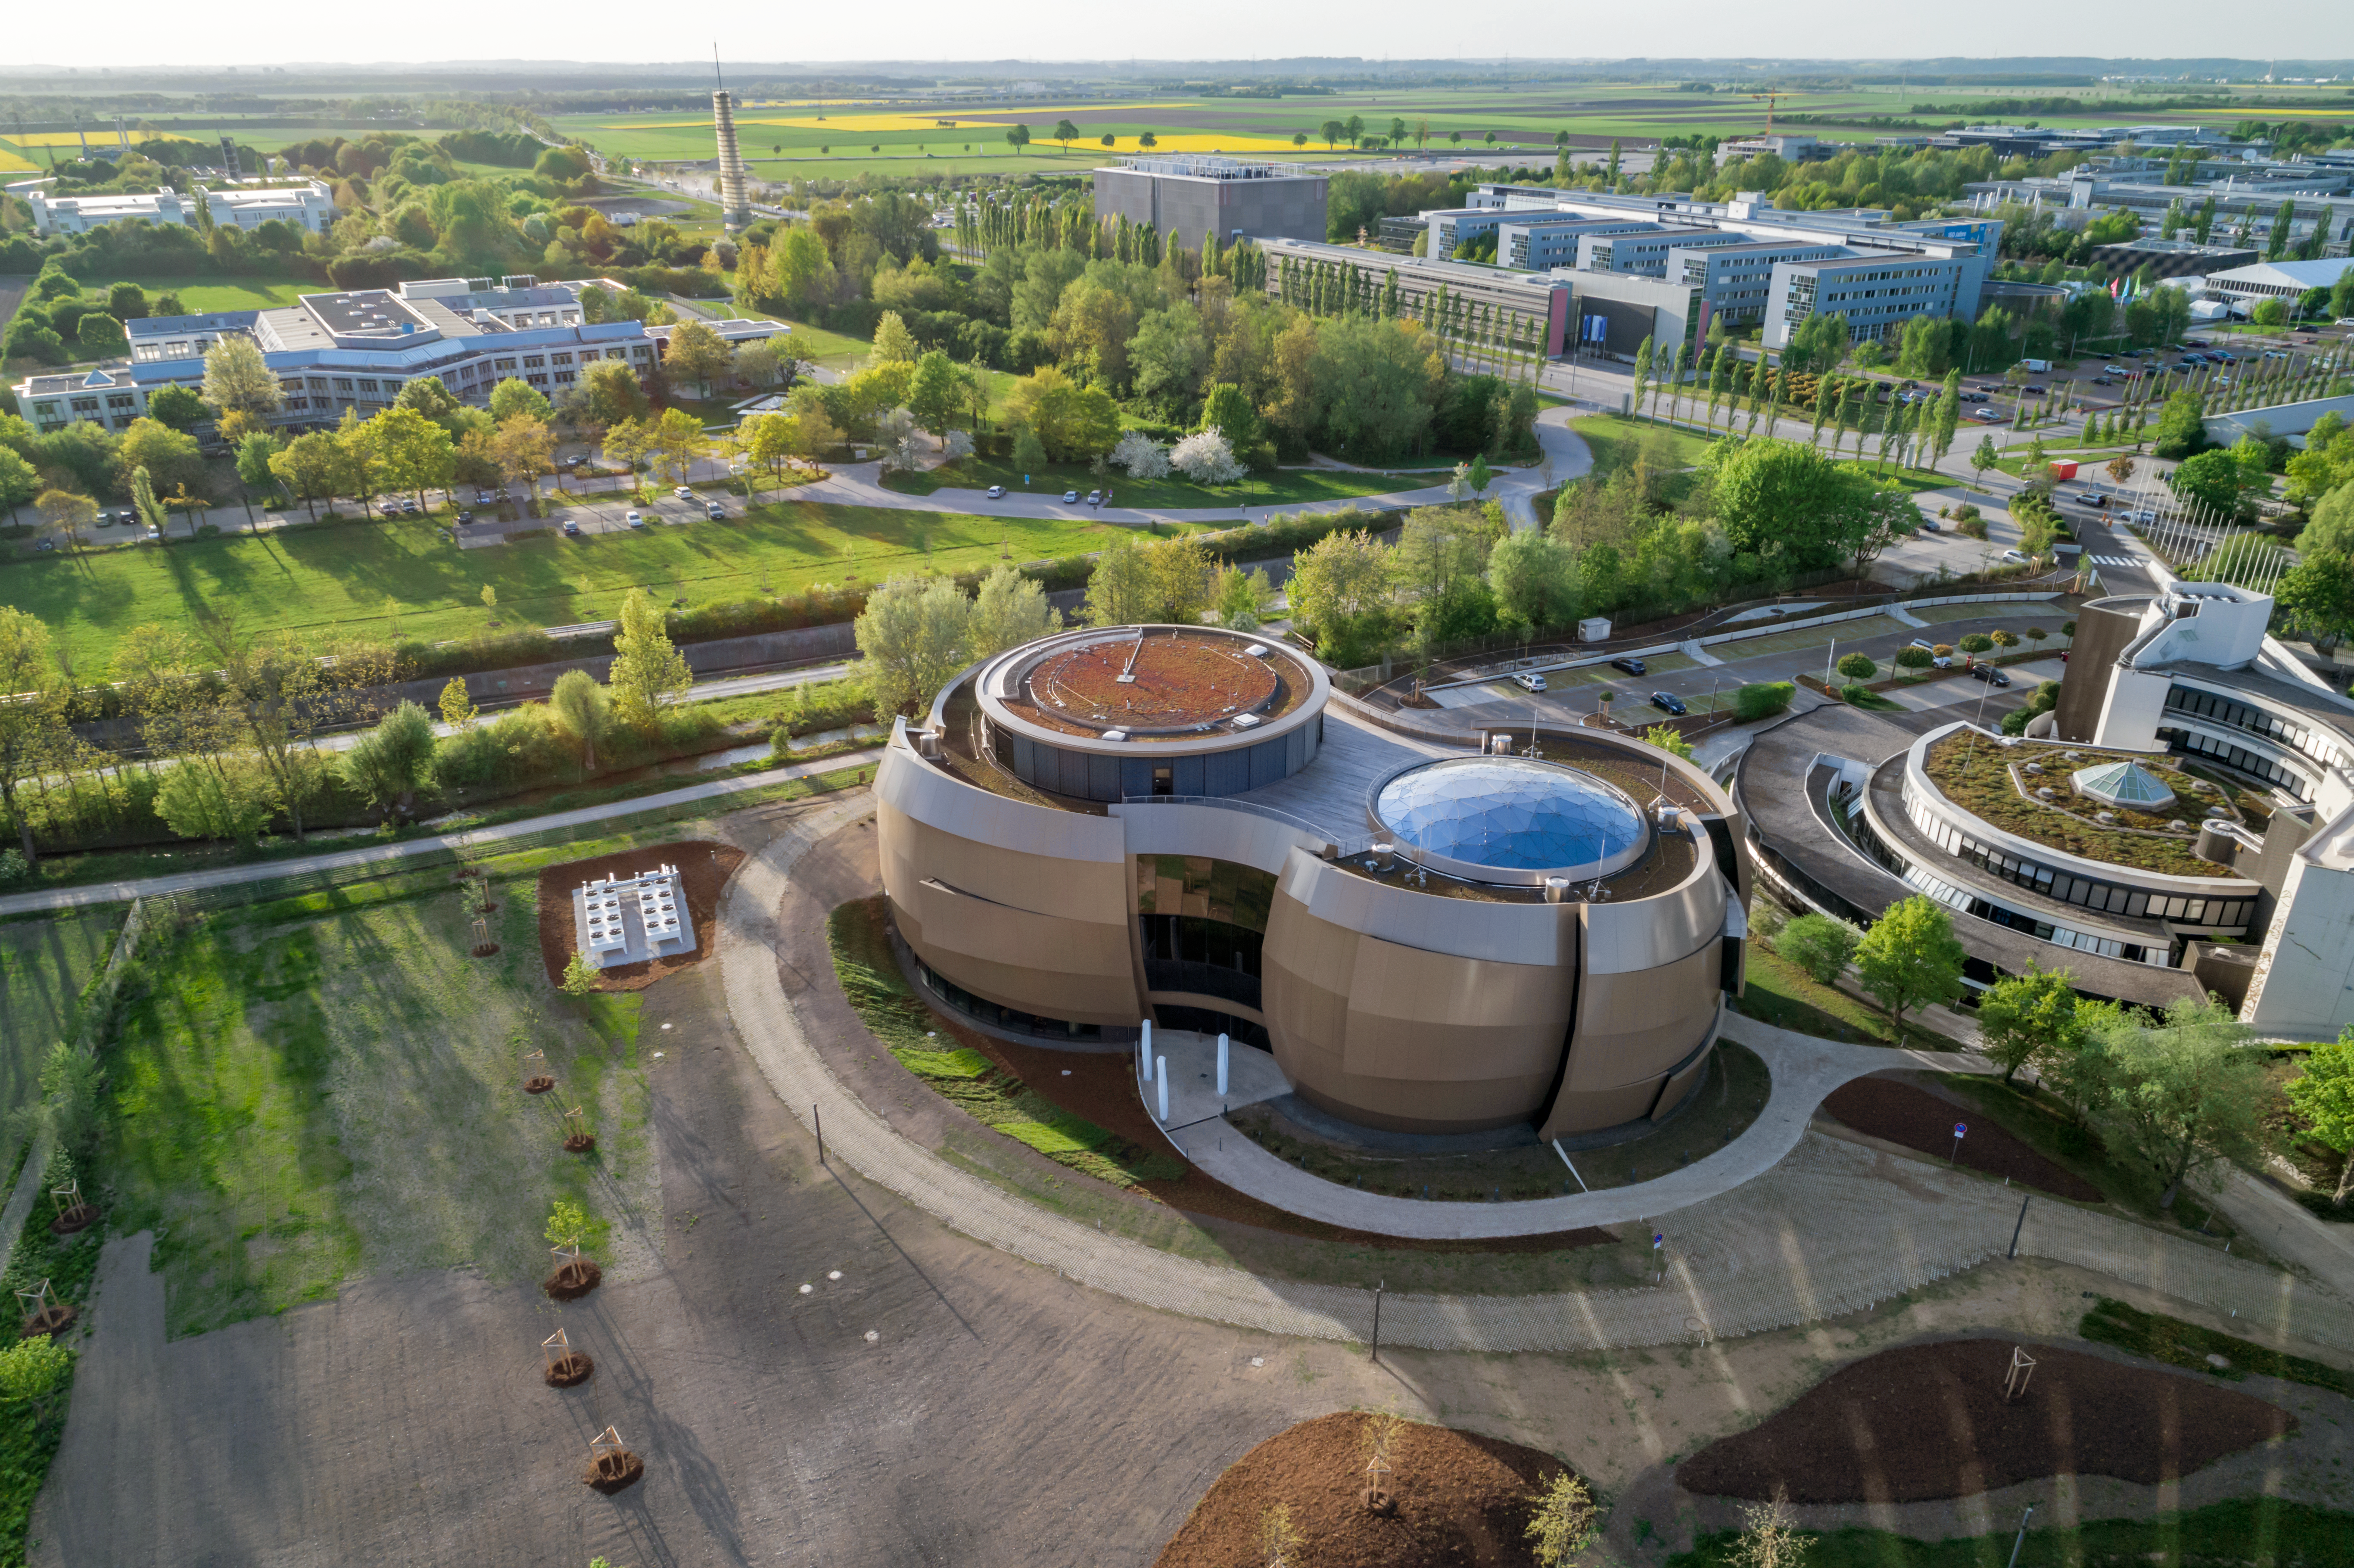

A view of the Supernova

An aerial view of the ESO Supernova Planetarium & Visitor Centre. Some of the ESO headquarters can be seen in the background.

Credit: ESO/C. Malin (christophmalin.com)